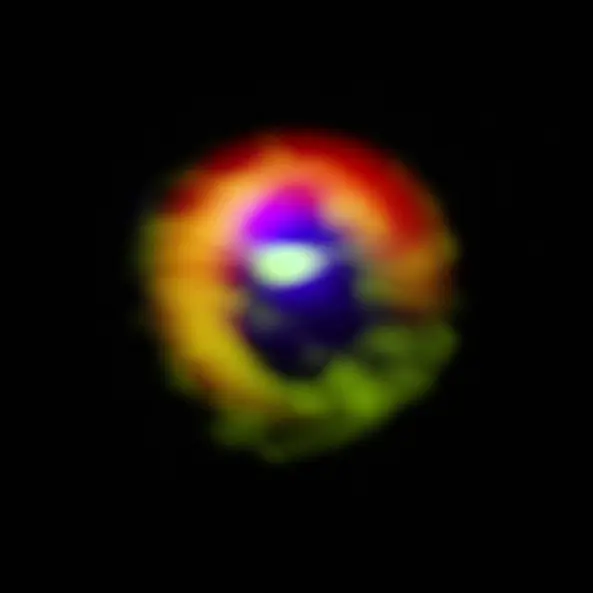

Disc and gas streams around HD 142527

Observations made with the Atacama Large Millimeter/submillimeter Array (ALMA) telescope of the disc of gas and cosmic dust around the young star HD 142527, showing vast streams of gas flowing across the gap in the disc. These are the first direct observations of these streams, which are expected to be created by giant planets guzzling gas as they grow, and which are a key stage in the birth of giant planets.

The dust in the outer disc is shown in red. Dense gas in the streams flowing across the gap, as well as in the outer disc, is shown in green. Diffuse gas in the central gap is shown in blue. The gas filaments can be seen at the three o'clock and ten o'clock positions, flowing from the outer disc towards the centre. The dense gas observed is HCO+, and the diffuse gas is CO. The outer disk is roughly two light-days across. If this were our own Solar System, the Voyager 1 probe — the most distant manmade object from Earth — would be at approximately the inner edge of the outer disk.

Credit: ALMA (ESO/NAOJ/NRAO), S. Casassus et al